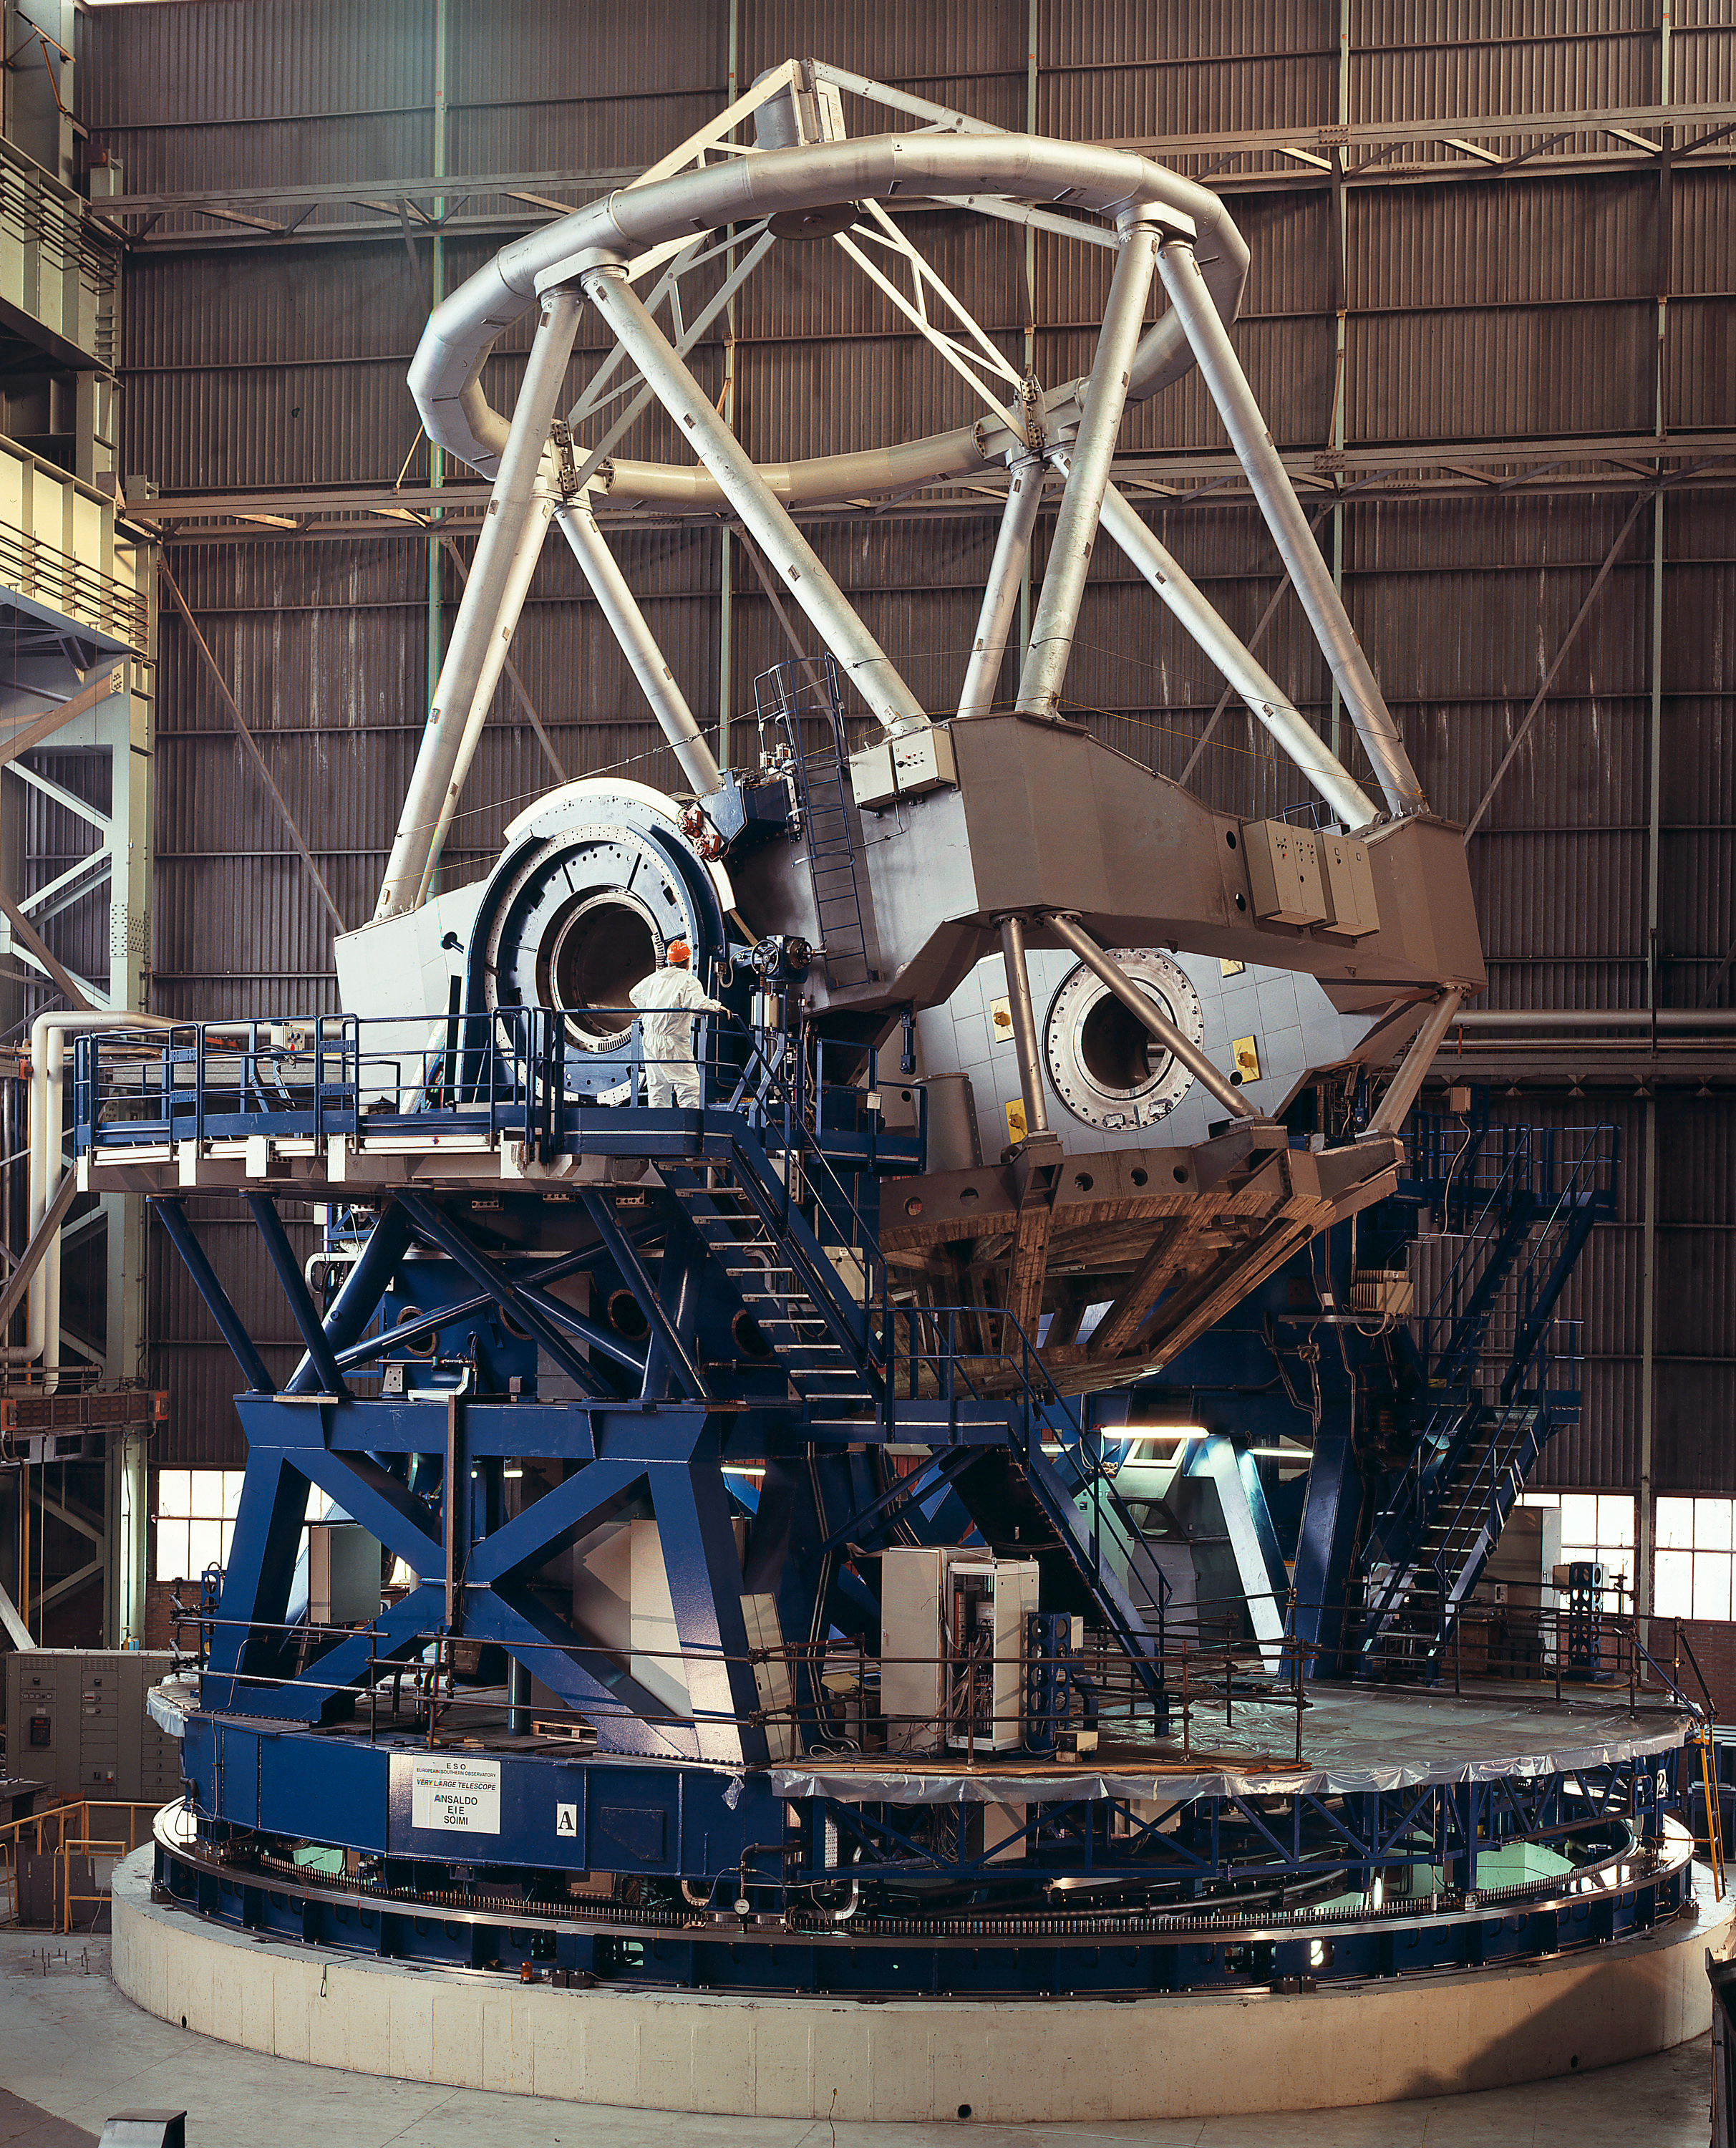

Final tests of the VLT main telescope structure (1997)

The main structure of the VLT was designed, produced and assembled by an Italian consortium composed of Ansaldo Energia (Genova), European Industrial Engineering (Venice) and SOIMI (Milan). A total of four identical structures were built, one for each of the four VLT 8.2-m Unit Telescopes.

Here, the VLT mechanical structure for Unit Telescope 4 (UT4) is seen during the tests at the Ansaldo Factory in November 1997.

The movable part of the telescope structure weighs 430 tonnes. It is composed of an azimuthal structure (the telescope fork) which moves on two concentric tracks on oil pads, and of an altitude structure (the telescope tube), also moving on oil pads.

Despite its enormous size and weight, the dimensions of the telescope structure must be extremely accurate and stable. For instance, the stability of the oil film was measured to be better than 100 nm (0.0001 millimetre) over 1 minute. This excellent value was well within the specifications and has contributed to the subsequent near-perfect optimization of the telescope's tracking performance.

The first of the four telescope structures (for UT1) was transported to Paranal already in early 1997.

Credit: ESO